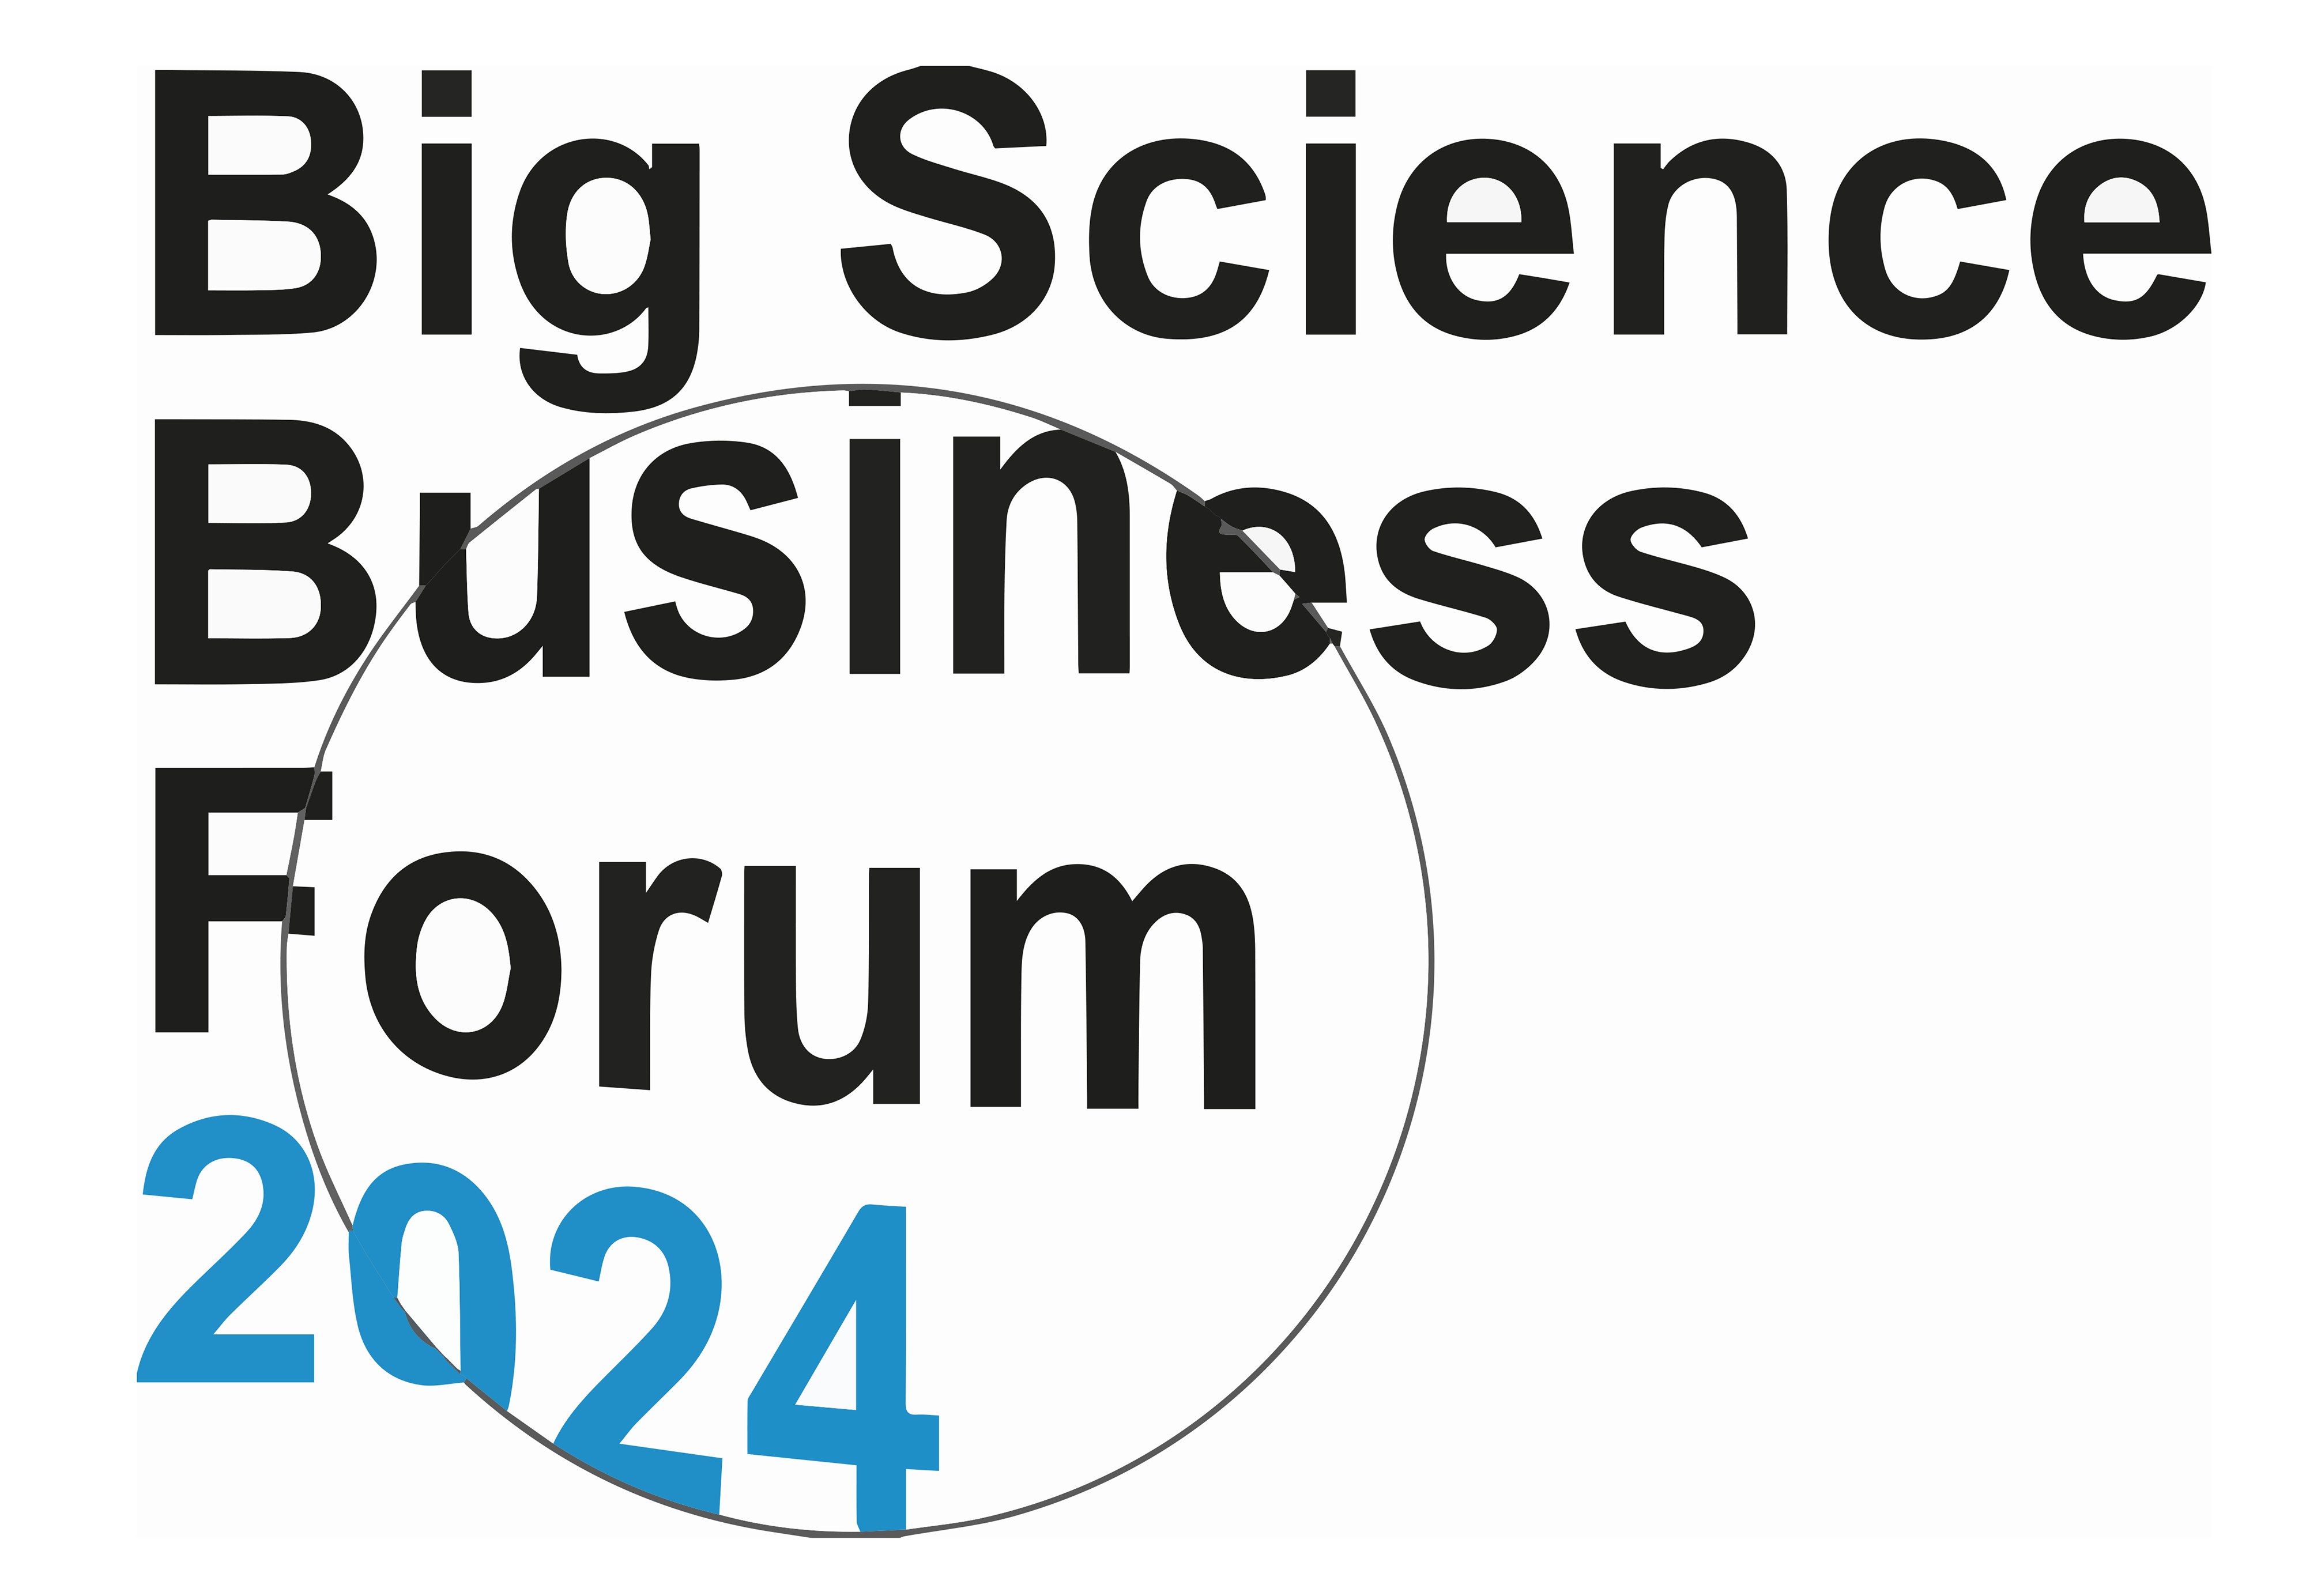

Big Science Business Forum 2024

The third edition of the Big Science Business Forum, a biannual event bringing together over 1000 participants from industry and academia to discuss the future prospects of the Big Science Market, is taking place in Trieste, Italy, from 1 to 4 October 2024.

Credit: BSBF